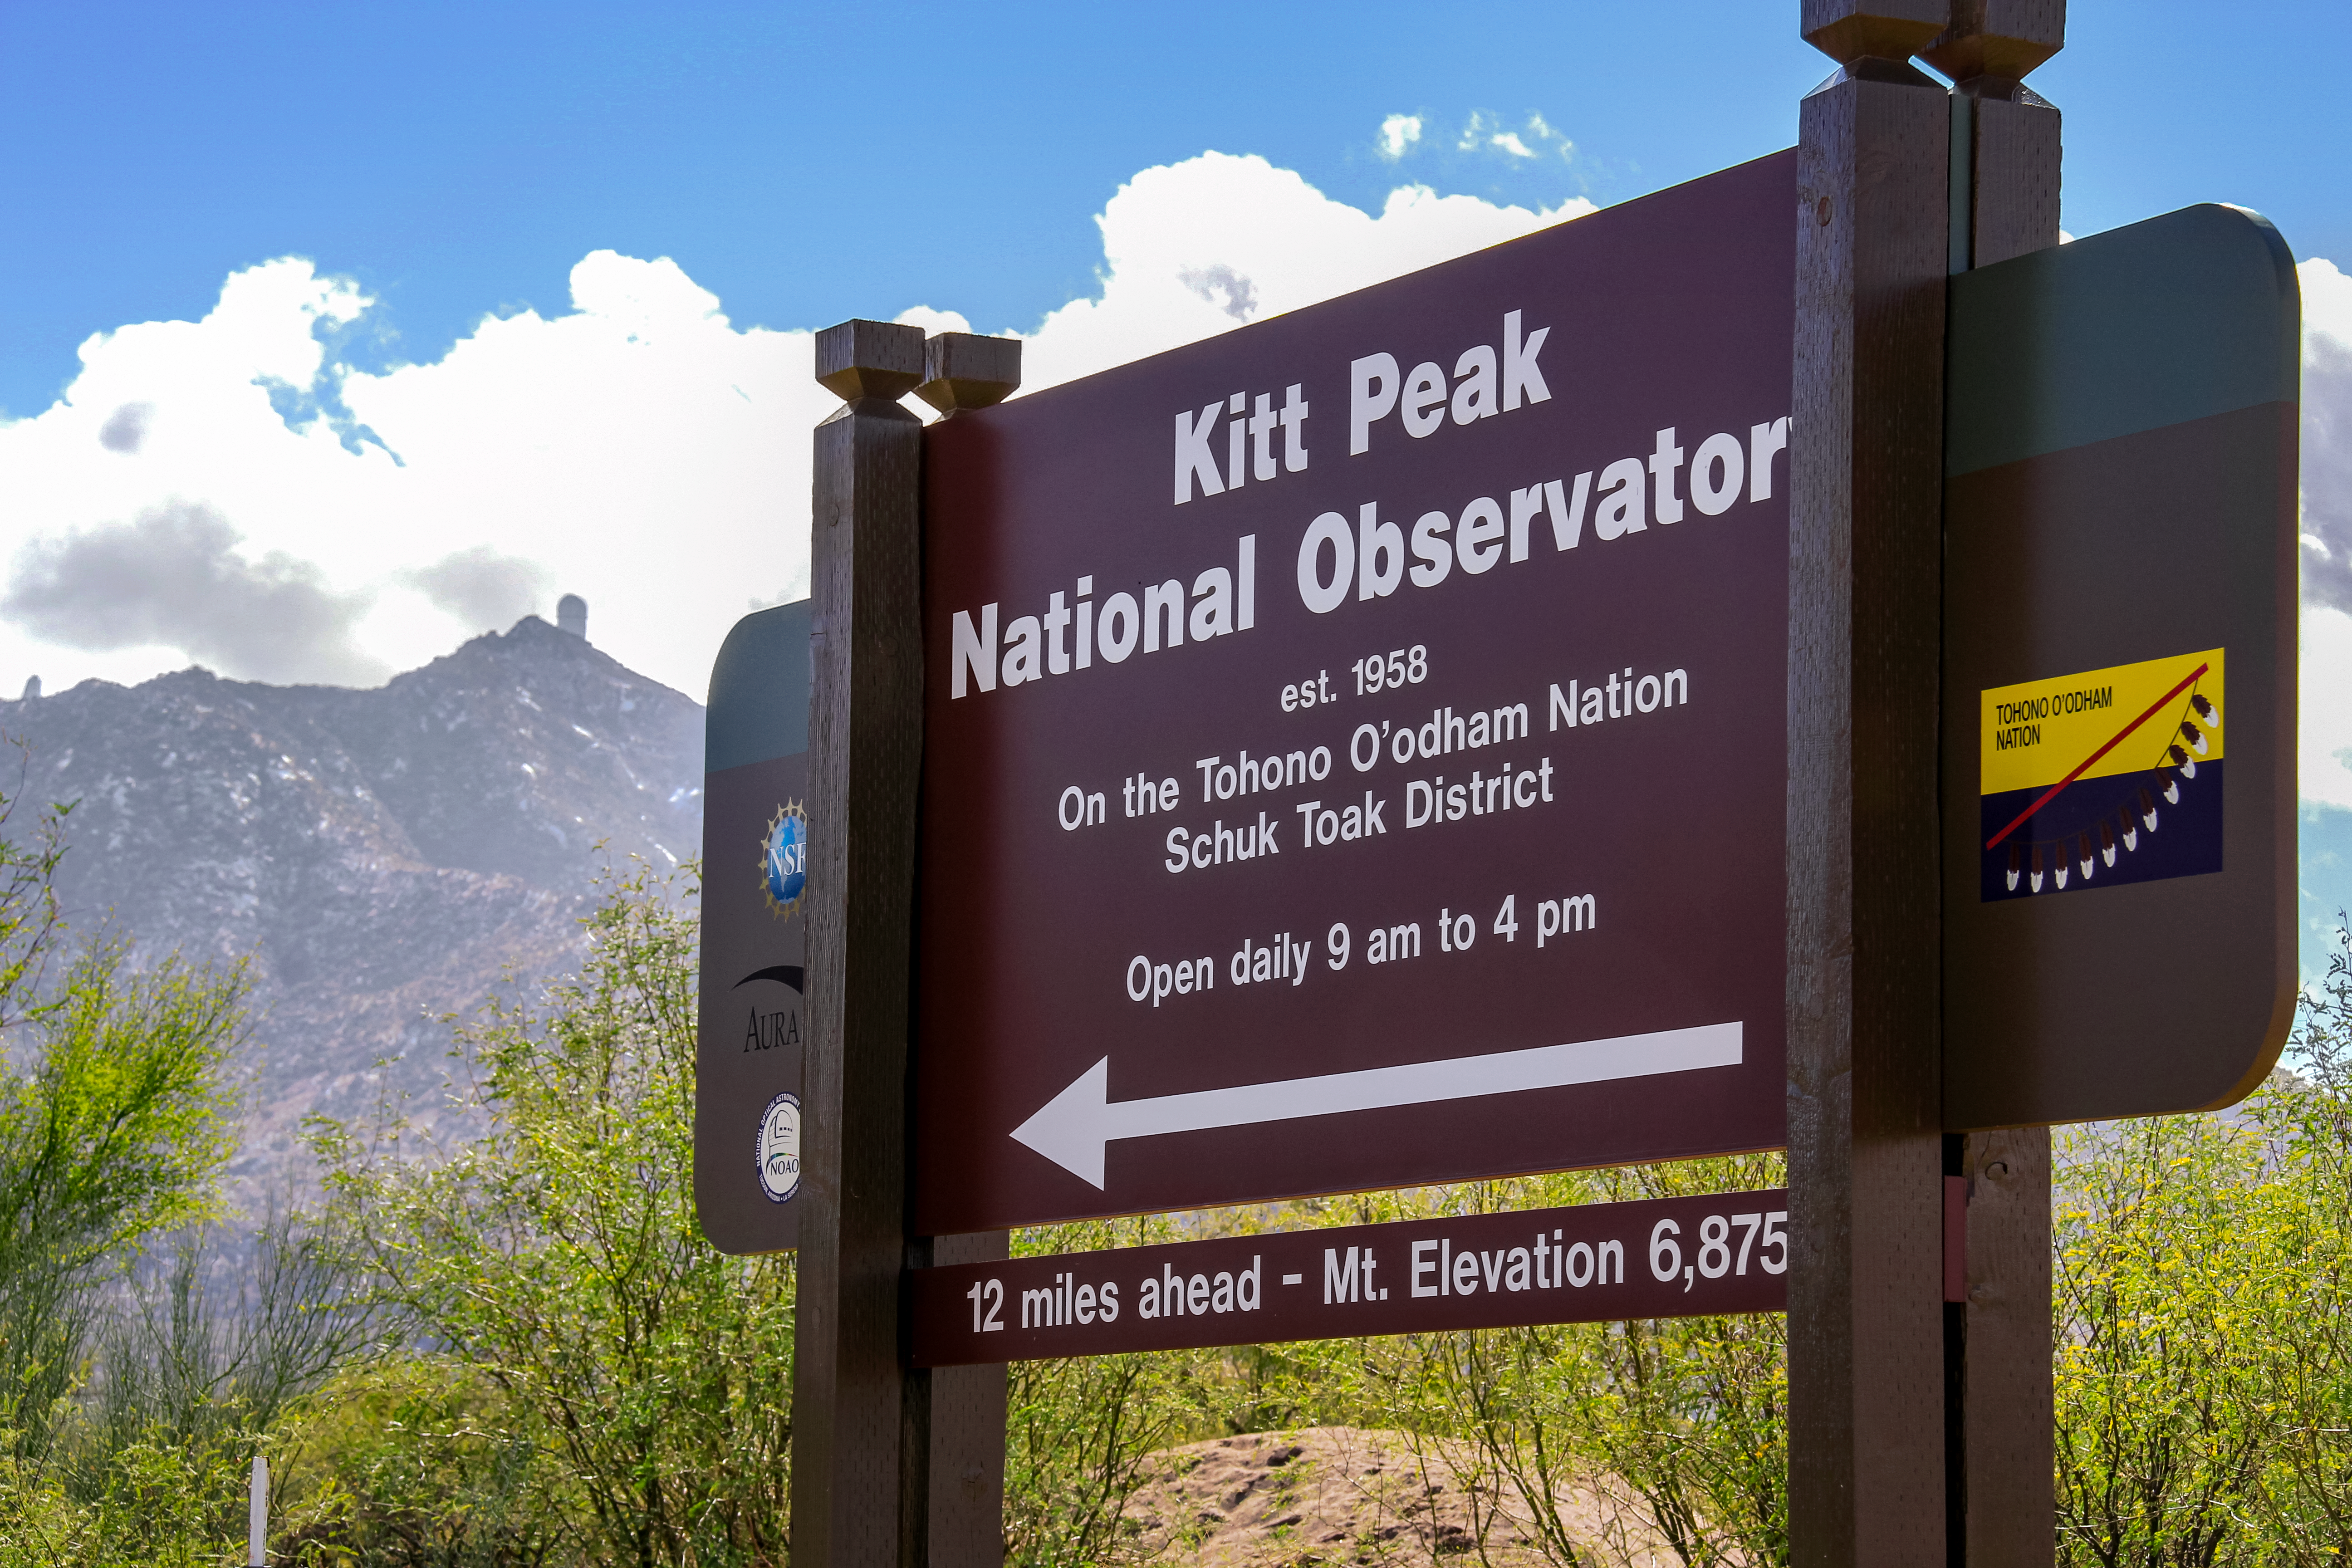

Kitt Peak National Observatory Sign

Sign for Kitt Peak National Observatory at the turn off to the mountain on Ajo Highway (Highway 86).

Credit: NOIRLab/KPNO/NSF/AURA/P. Marenfeld